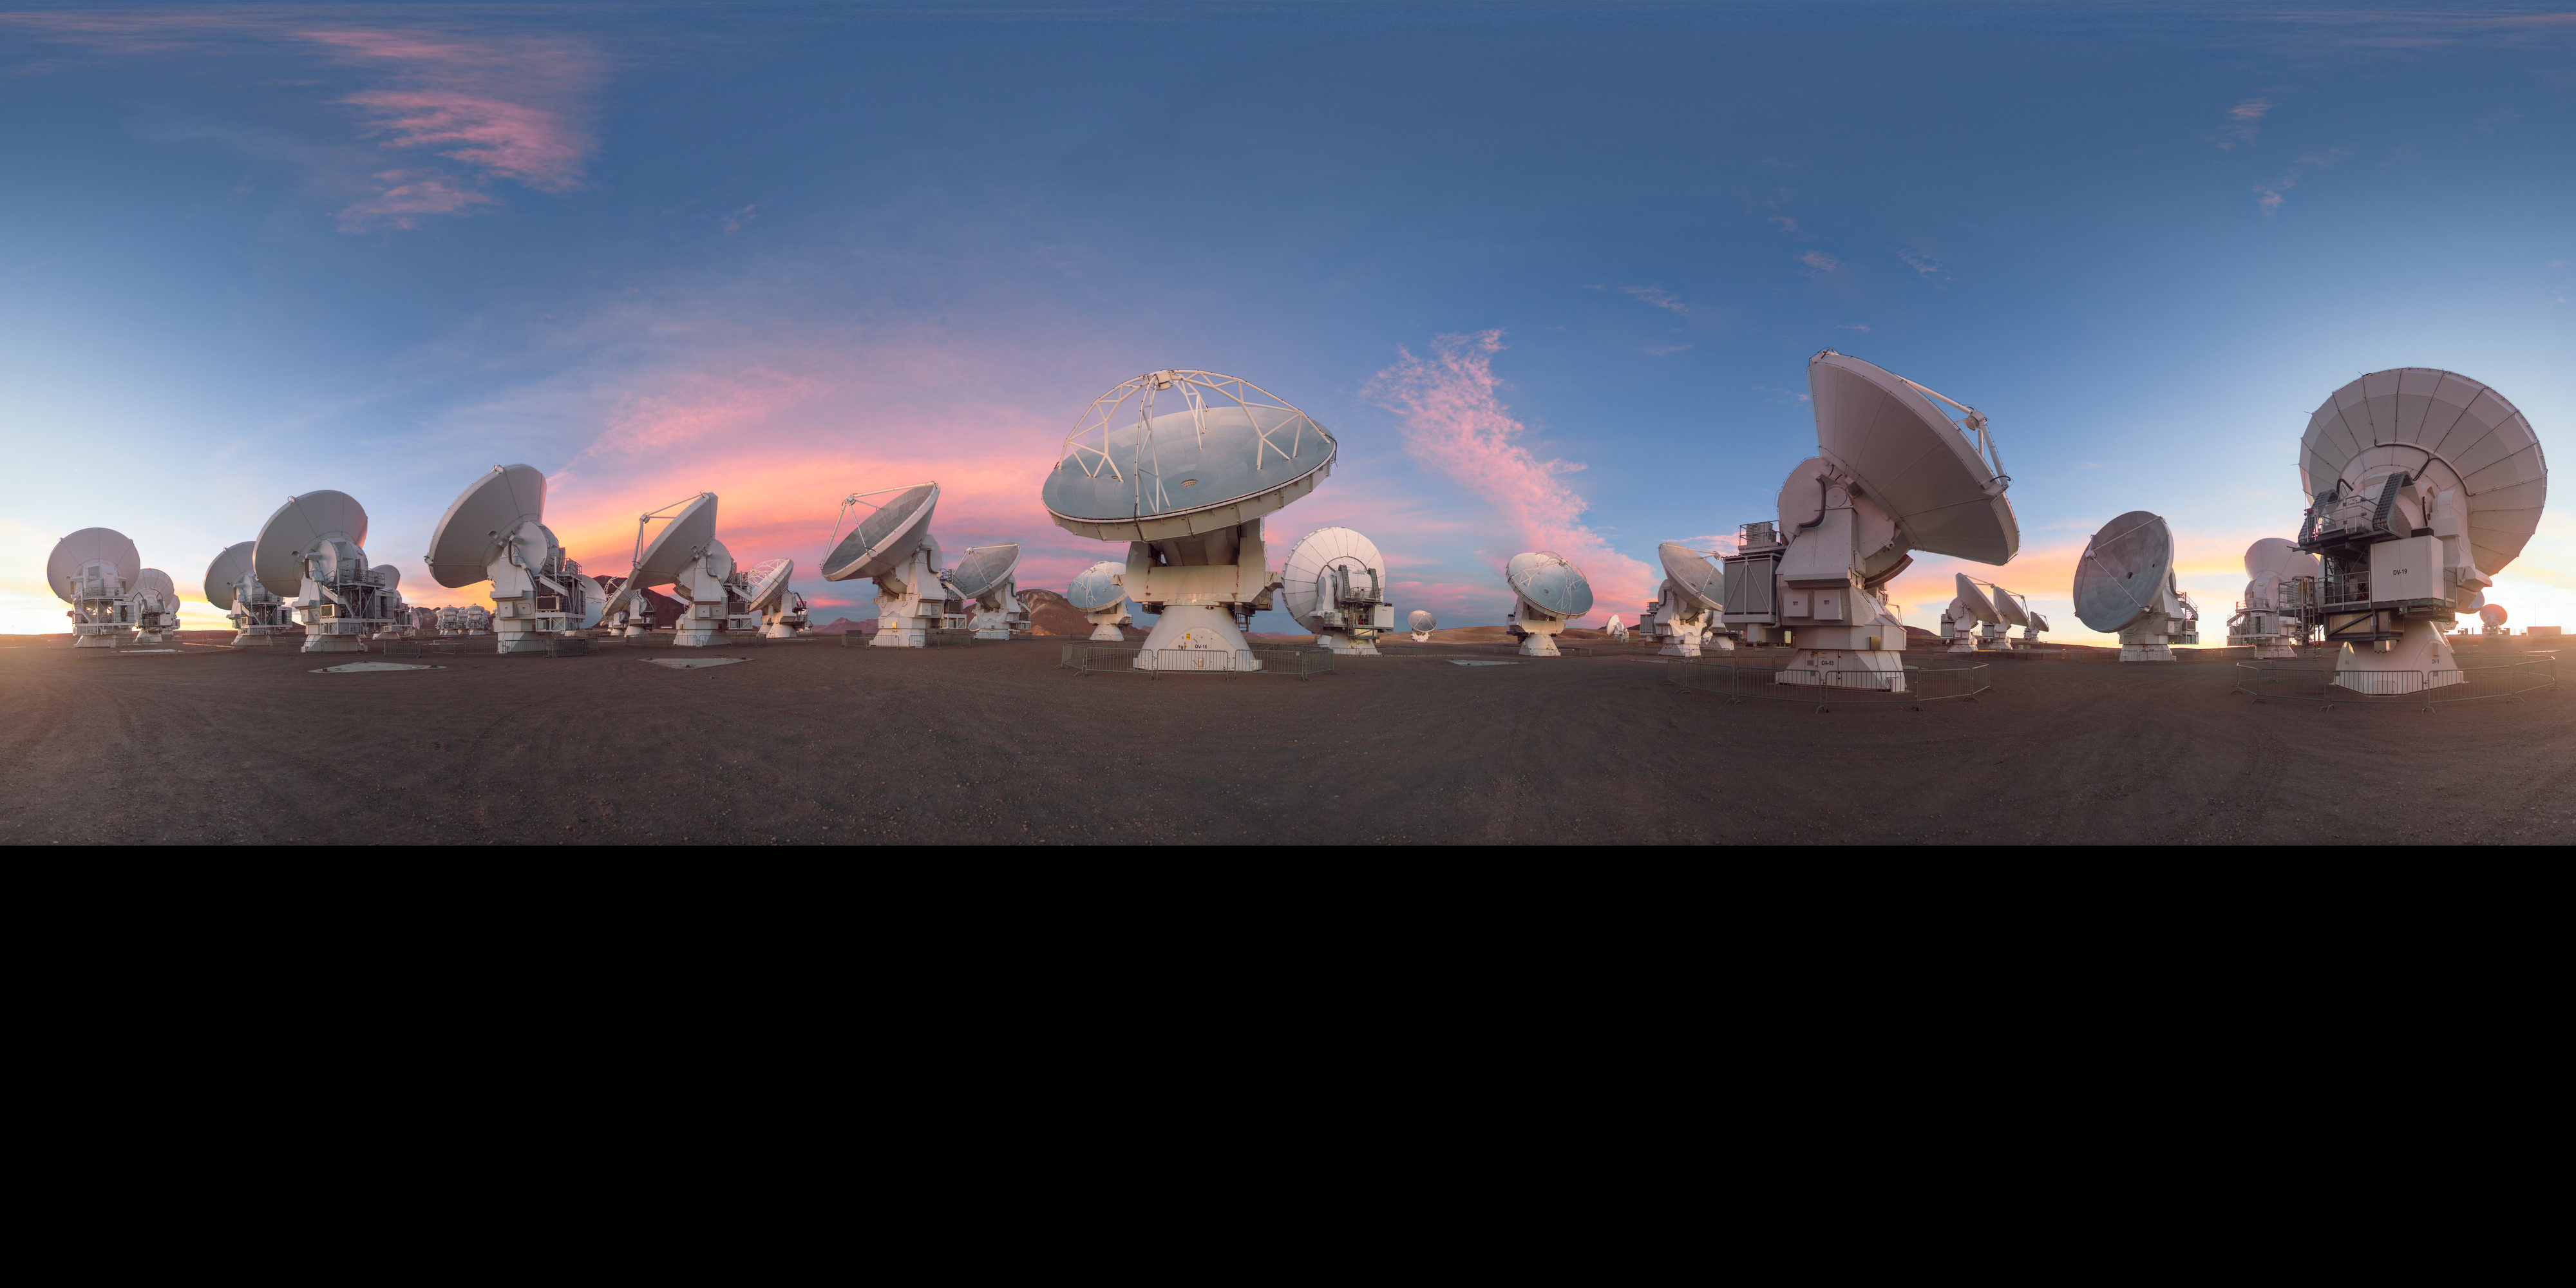

Dusky light on the ALMA antennas

This lovely equirectangular panorama captures the ALMA telescope as dusk begins to fall, turning the sky a into a bright palette of colour. ALMA may not look like a single telescope, but this battalion of high-precision antennas work together to observe the coolest components of the universe.

Credit: P. Horálek/ESO